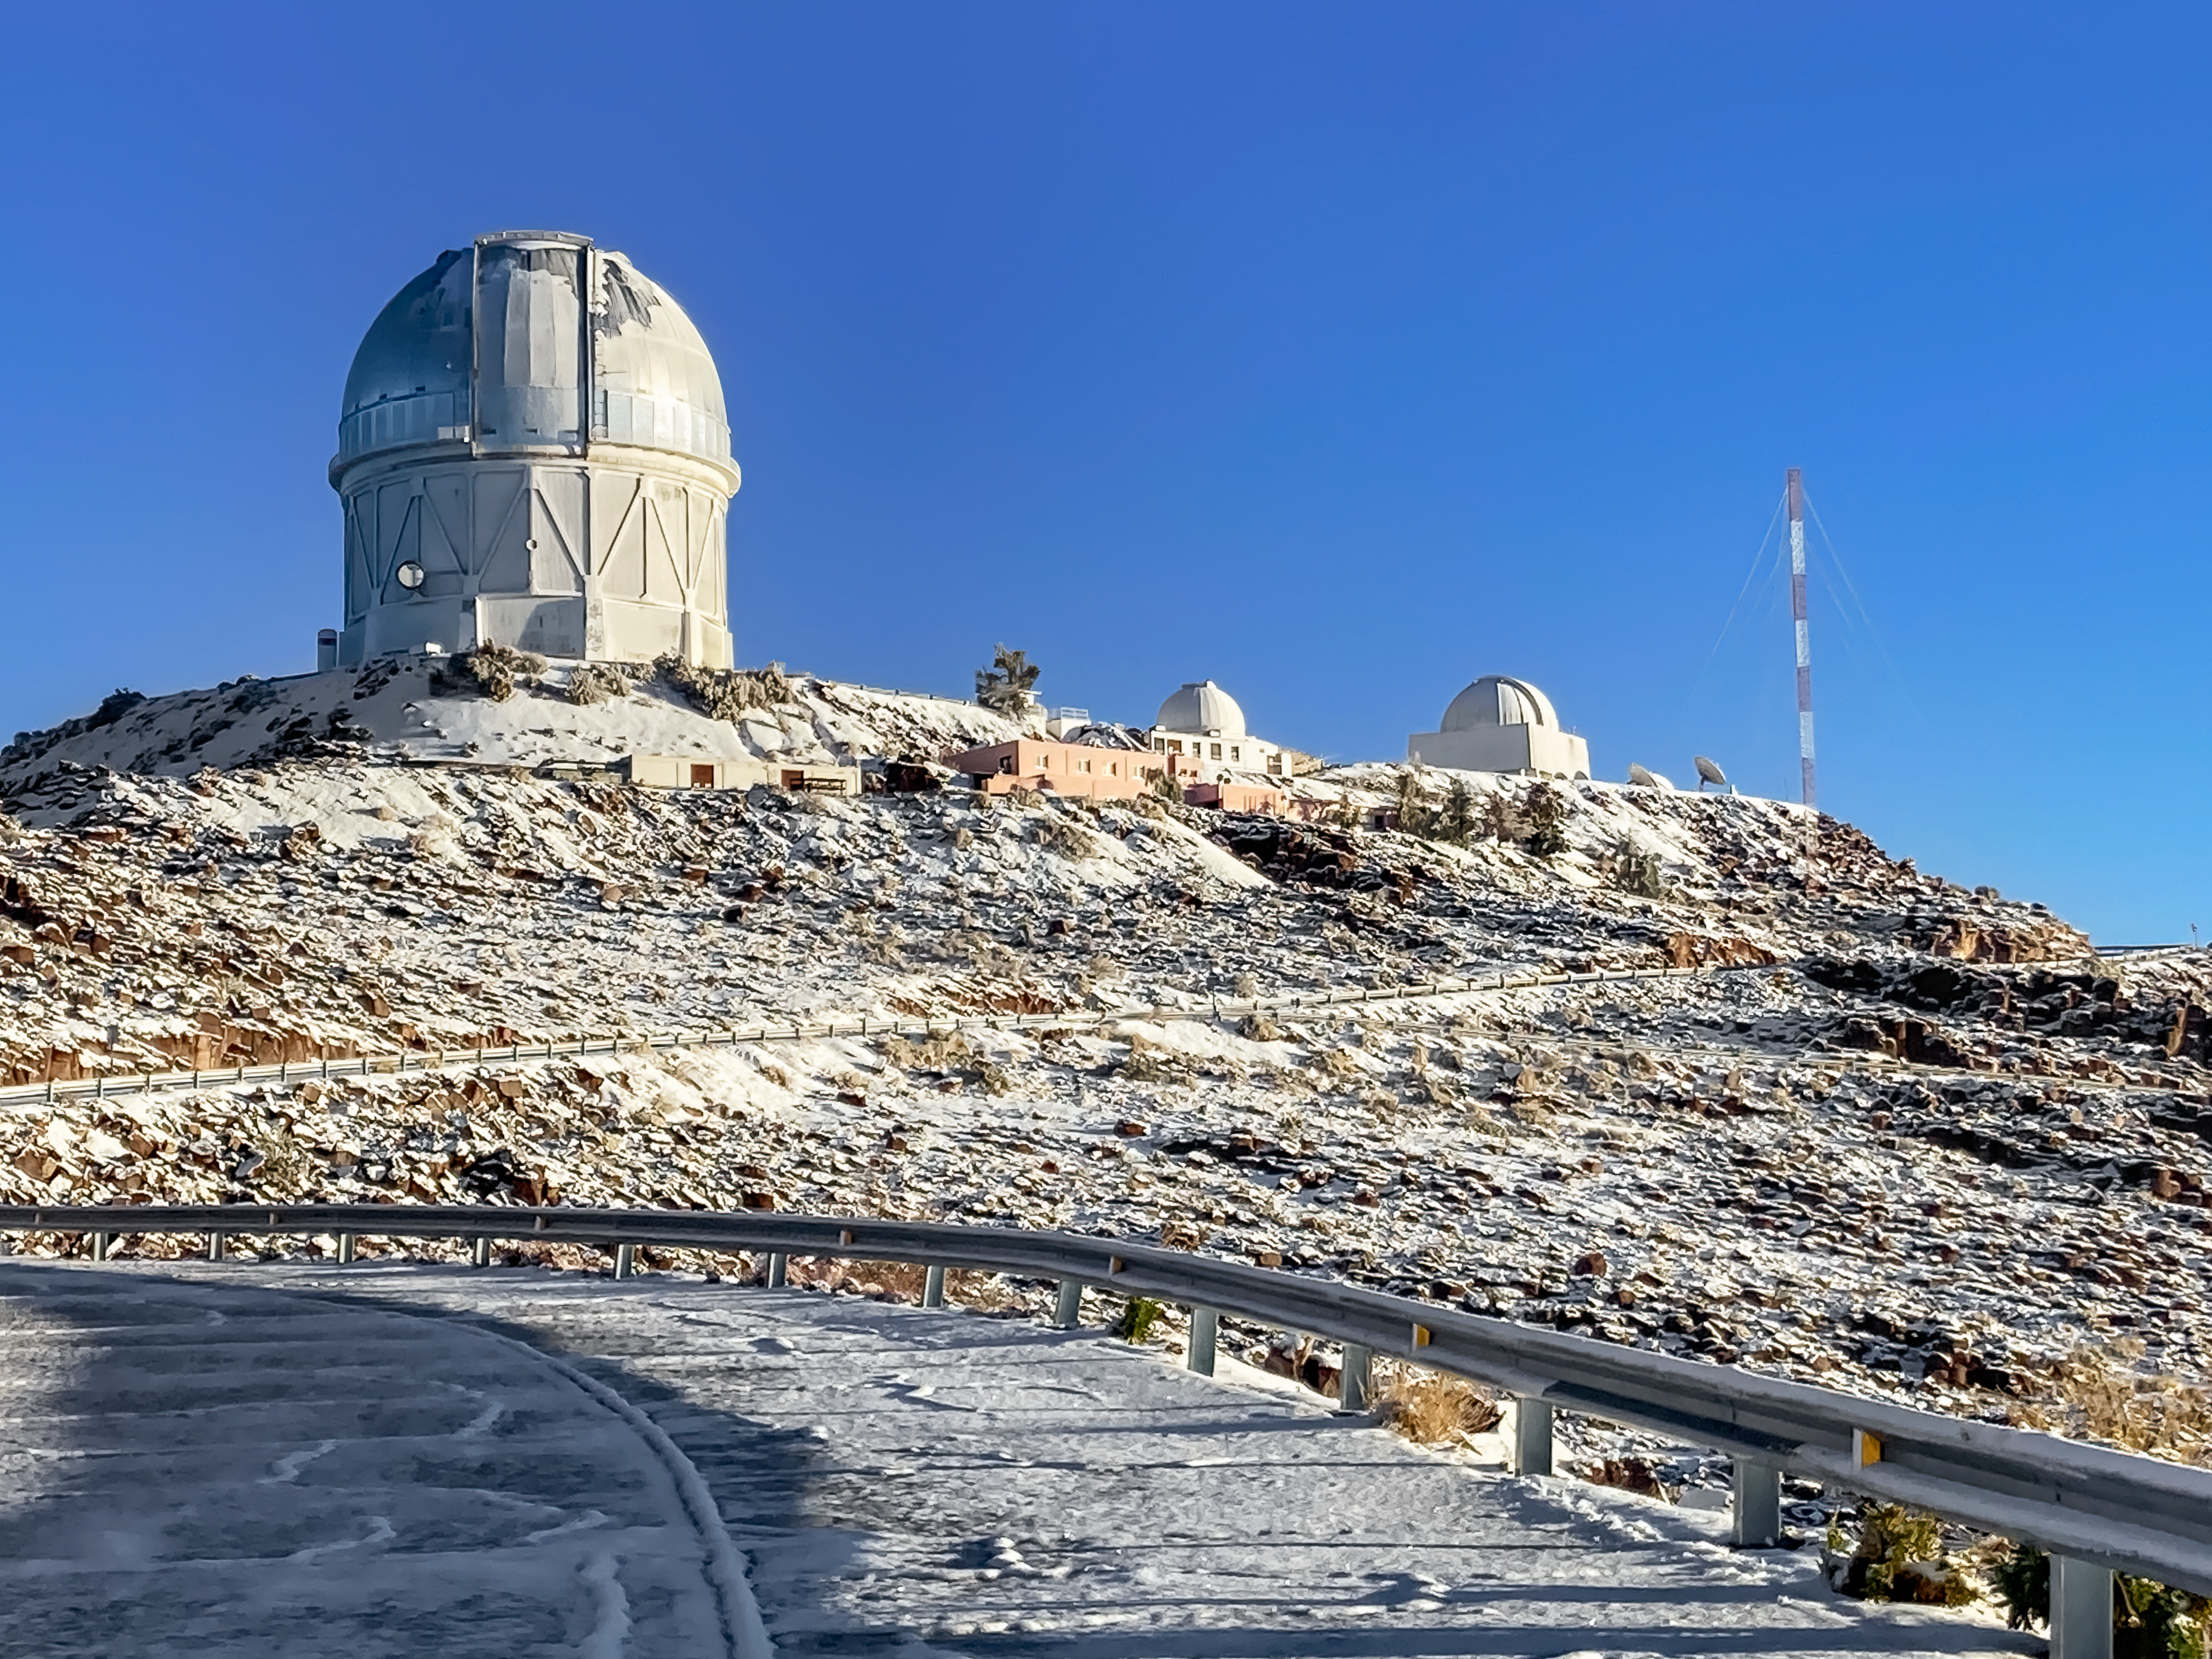

Víctor M. Blanco 4-meter Telescope

The Víctor M. Blanco 4-meter Telescope at Cerro Tololo Inter-American Observatory (CTIO).

Credit: CTIO/NOIRLab/NSF/AURA/F.Bruno